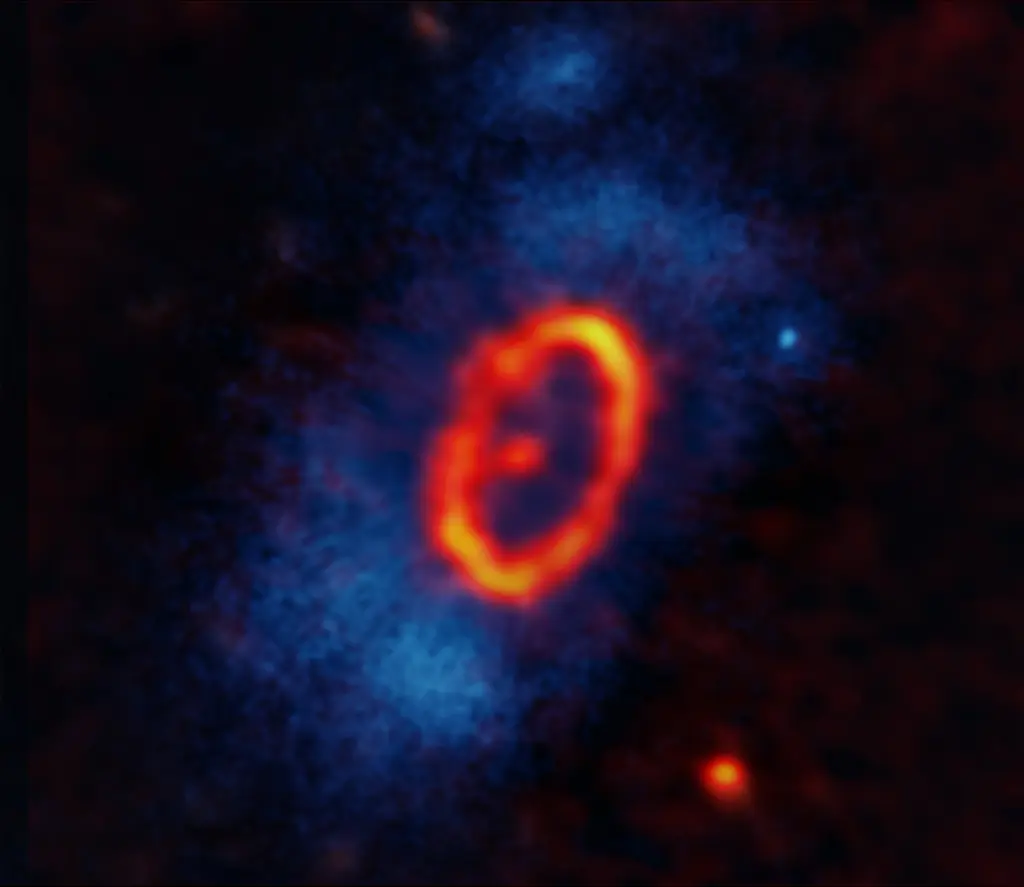

A multiwavelength mystery solved

Composite image of the HD 53143 star system. Shown in orange/red, millimeter-wavelength data from Atacama Large Millimeter/submillimeter Array (ALMA), reveal a previously unobserved eccentric debris disk orbiting HD 53143 in the form of an ellipse. An unresolved dot shows the star off-center near the southern foci of the disk, while a second unresolved dot to the north indicates the potential presence of a planet. Optical data from the Hubble Space Telescope's Advanced Camera for Surveys (ACS) is shown in blue and white; a coronagraphic mask blocks out the starlight, allowing researchers to see what's happening in the region surrounding HD 53143.

Credit: ALMA(ESO/NAOJ/NRAO), M. MacGregor (U. Colorado Boulder); NASA/ESA Hubble, P. Kalas (UC Berkeley); S. Dagnello (NRAO/AUI/NSF)